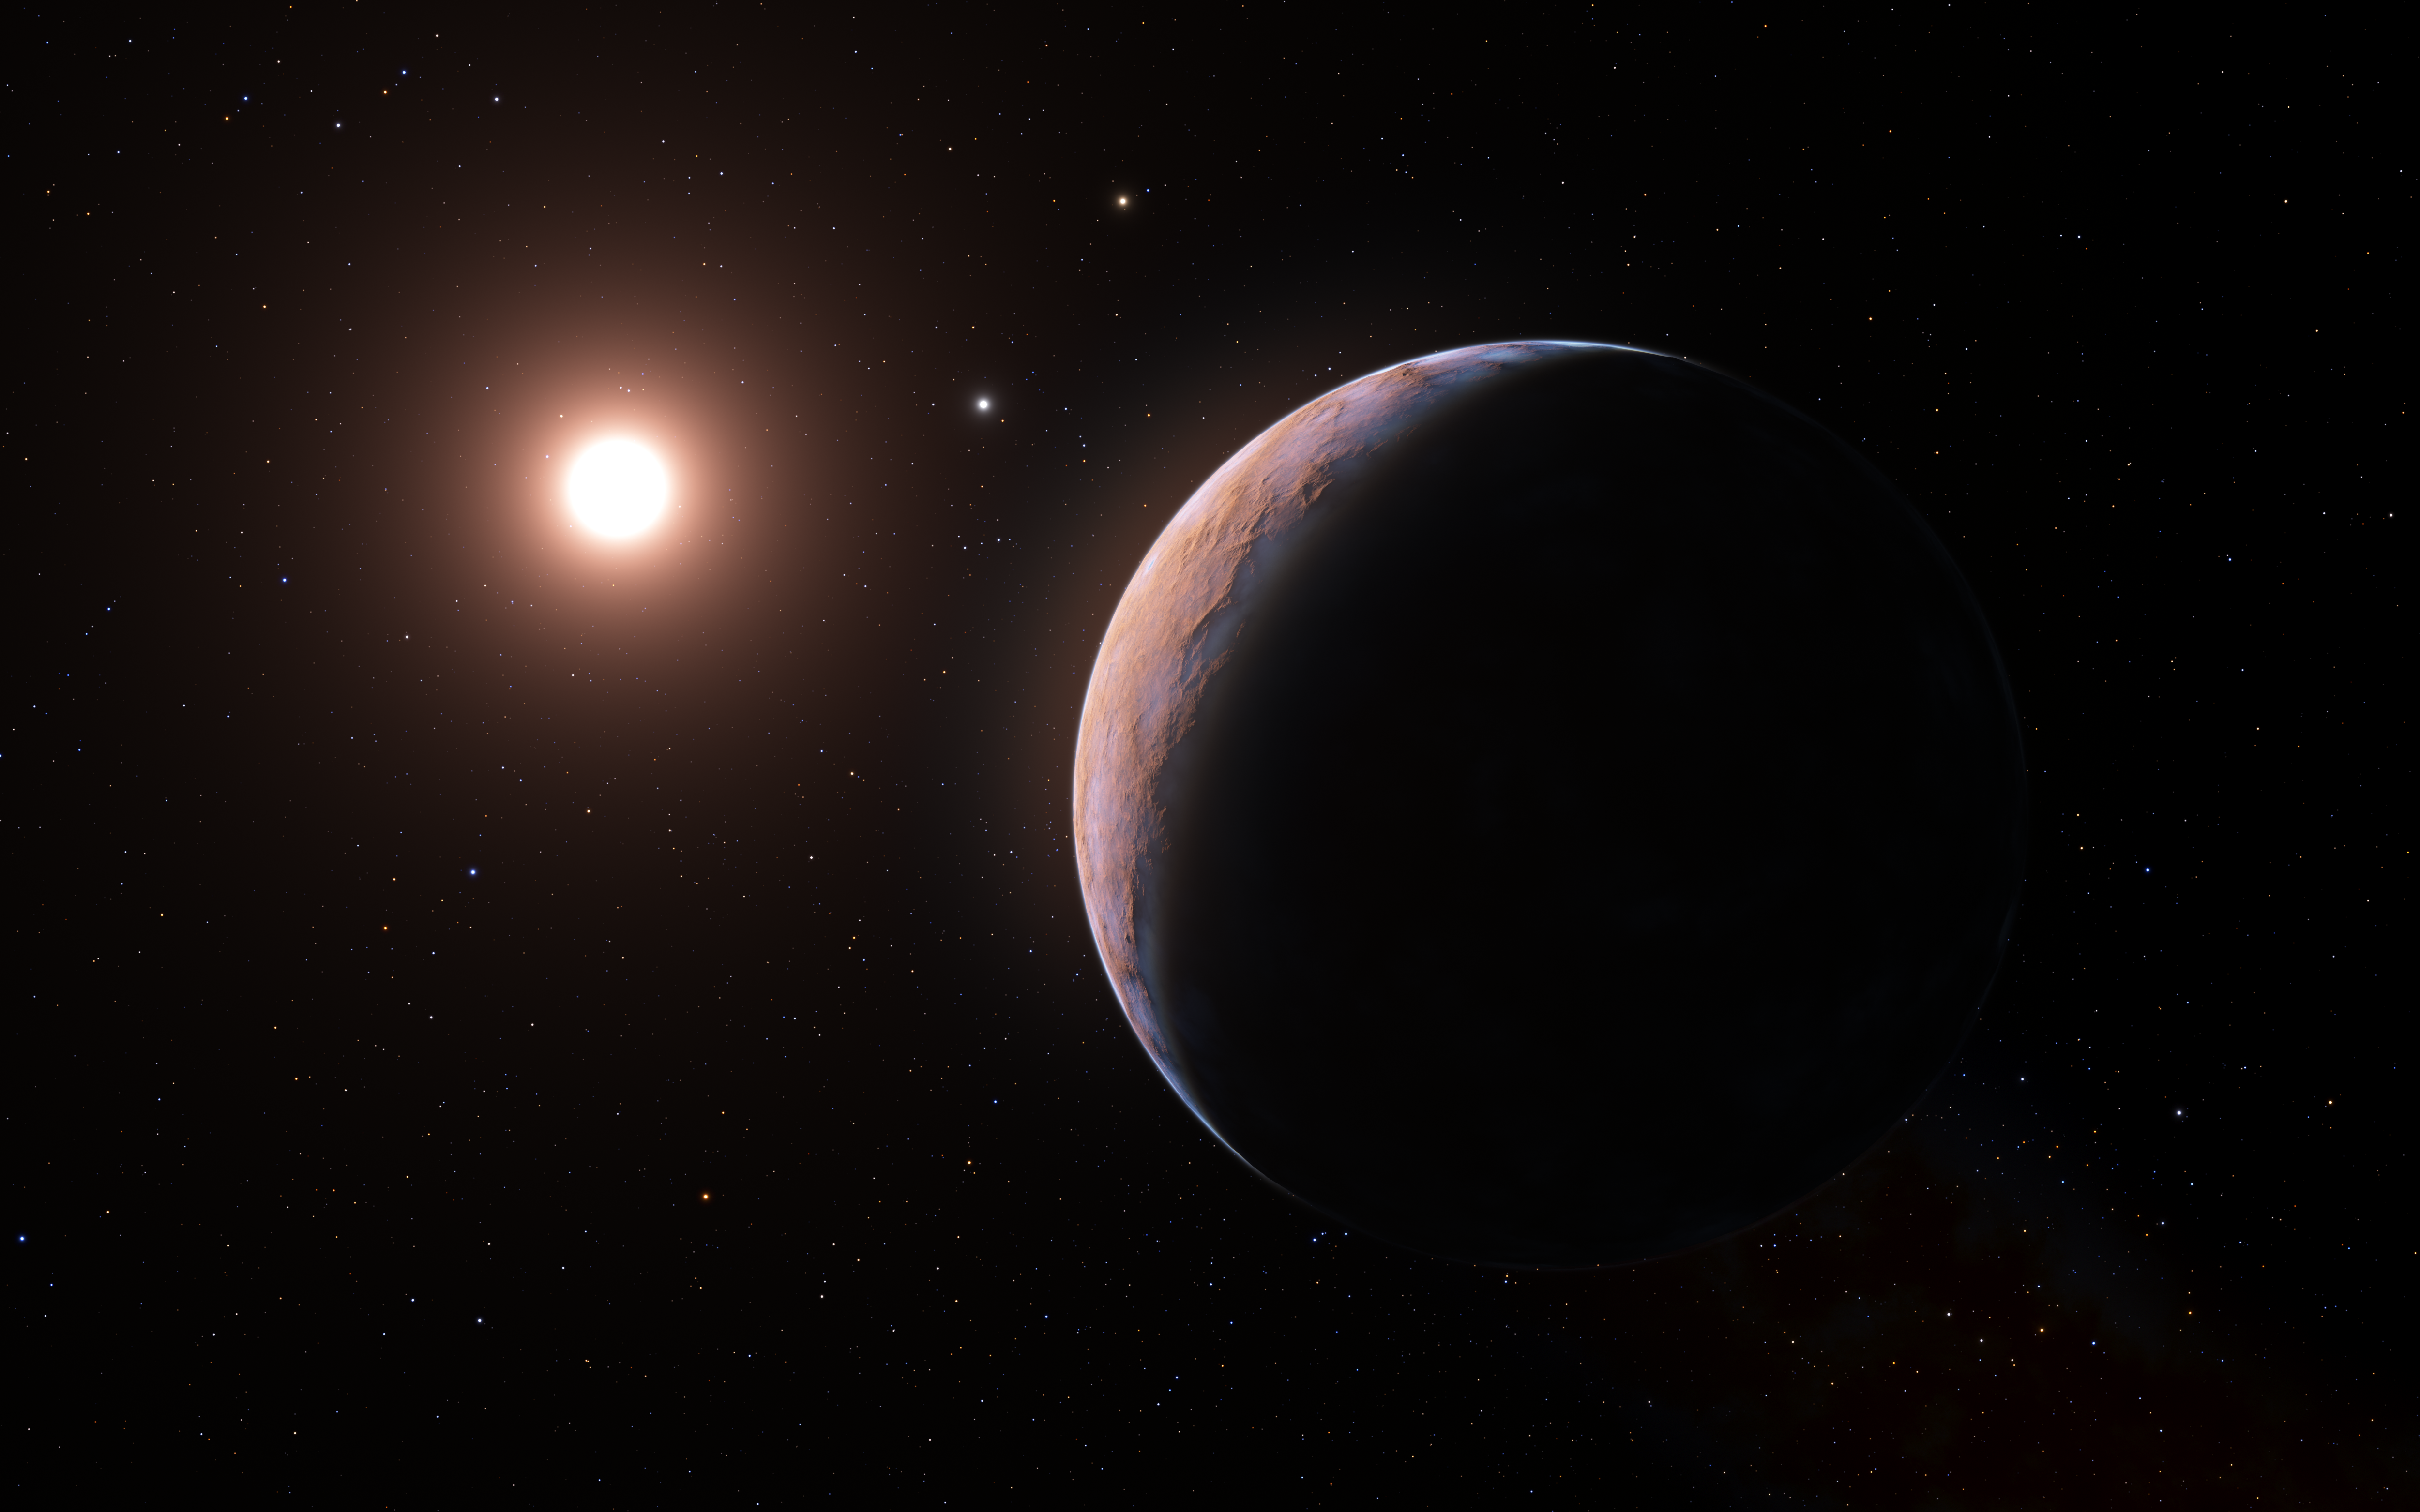

Artist’s impression of Proxima d (wider view)

This artist’s impression shows Proxima d, a planet candidate recently found orbiting the red dwarf star Proxima Centauri, the closest star to the Solar System. The planet is believed to be rocky and to have a mass about a quarter that of Earth. Two other planets known to orbit Proxima Centauri are visible in the image too: Proxima b, a planet with about the same mass as Earth that orbits the star every 11 days and is within the habitable zone, and candidate Proxima c, which is on a longer five-year orbit around the star.

Credit: ESO/L. Calçada